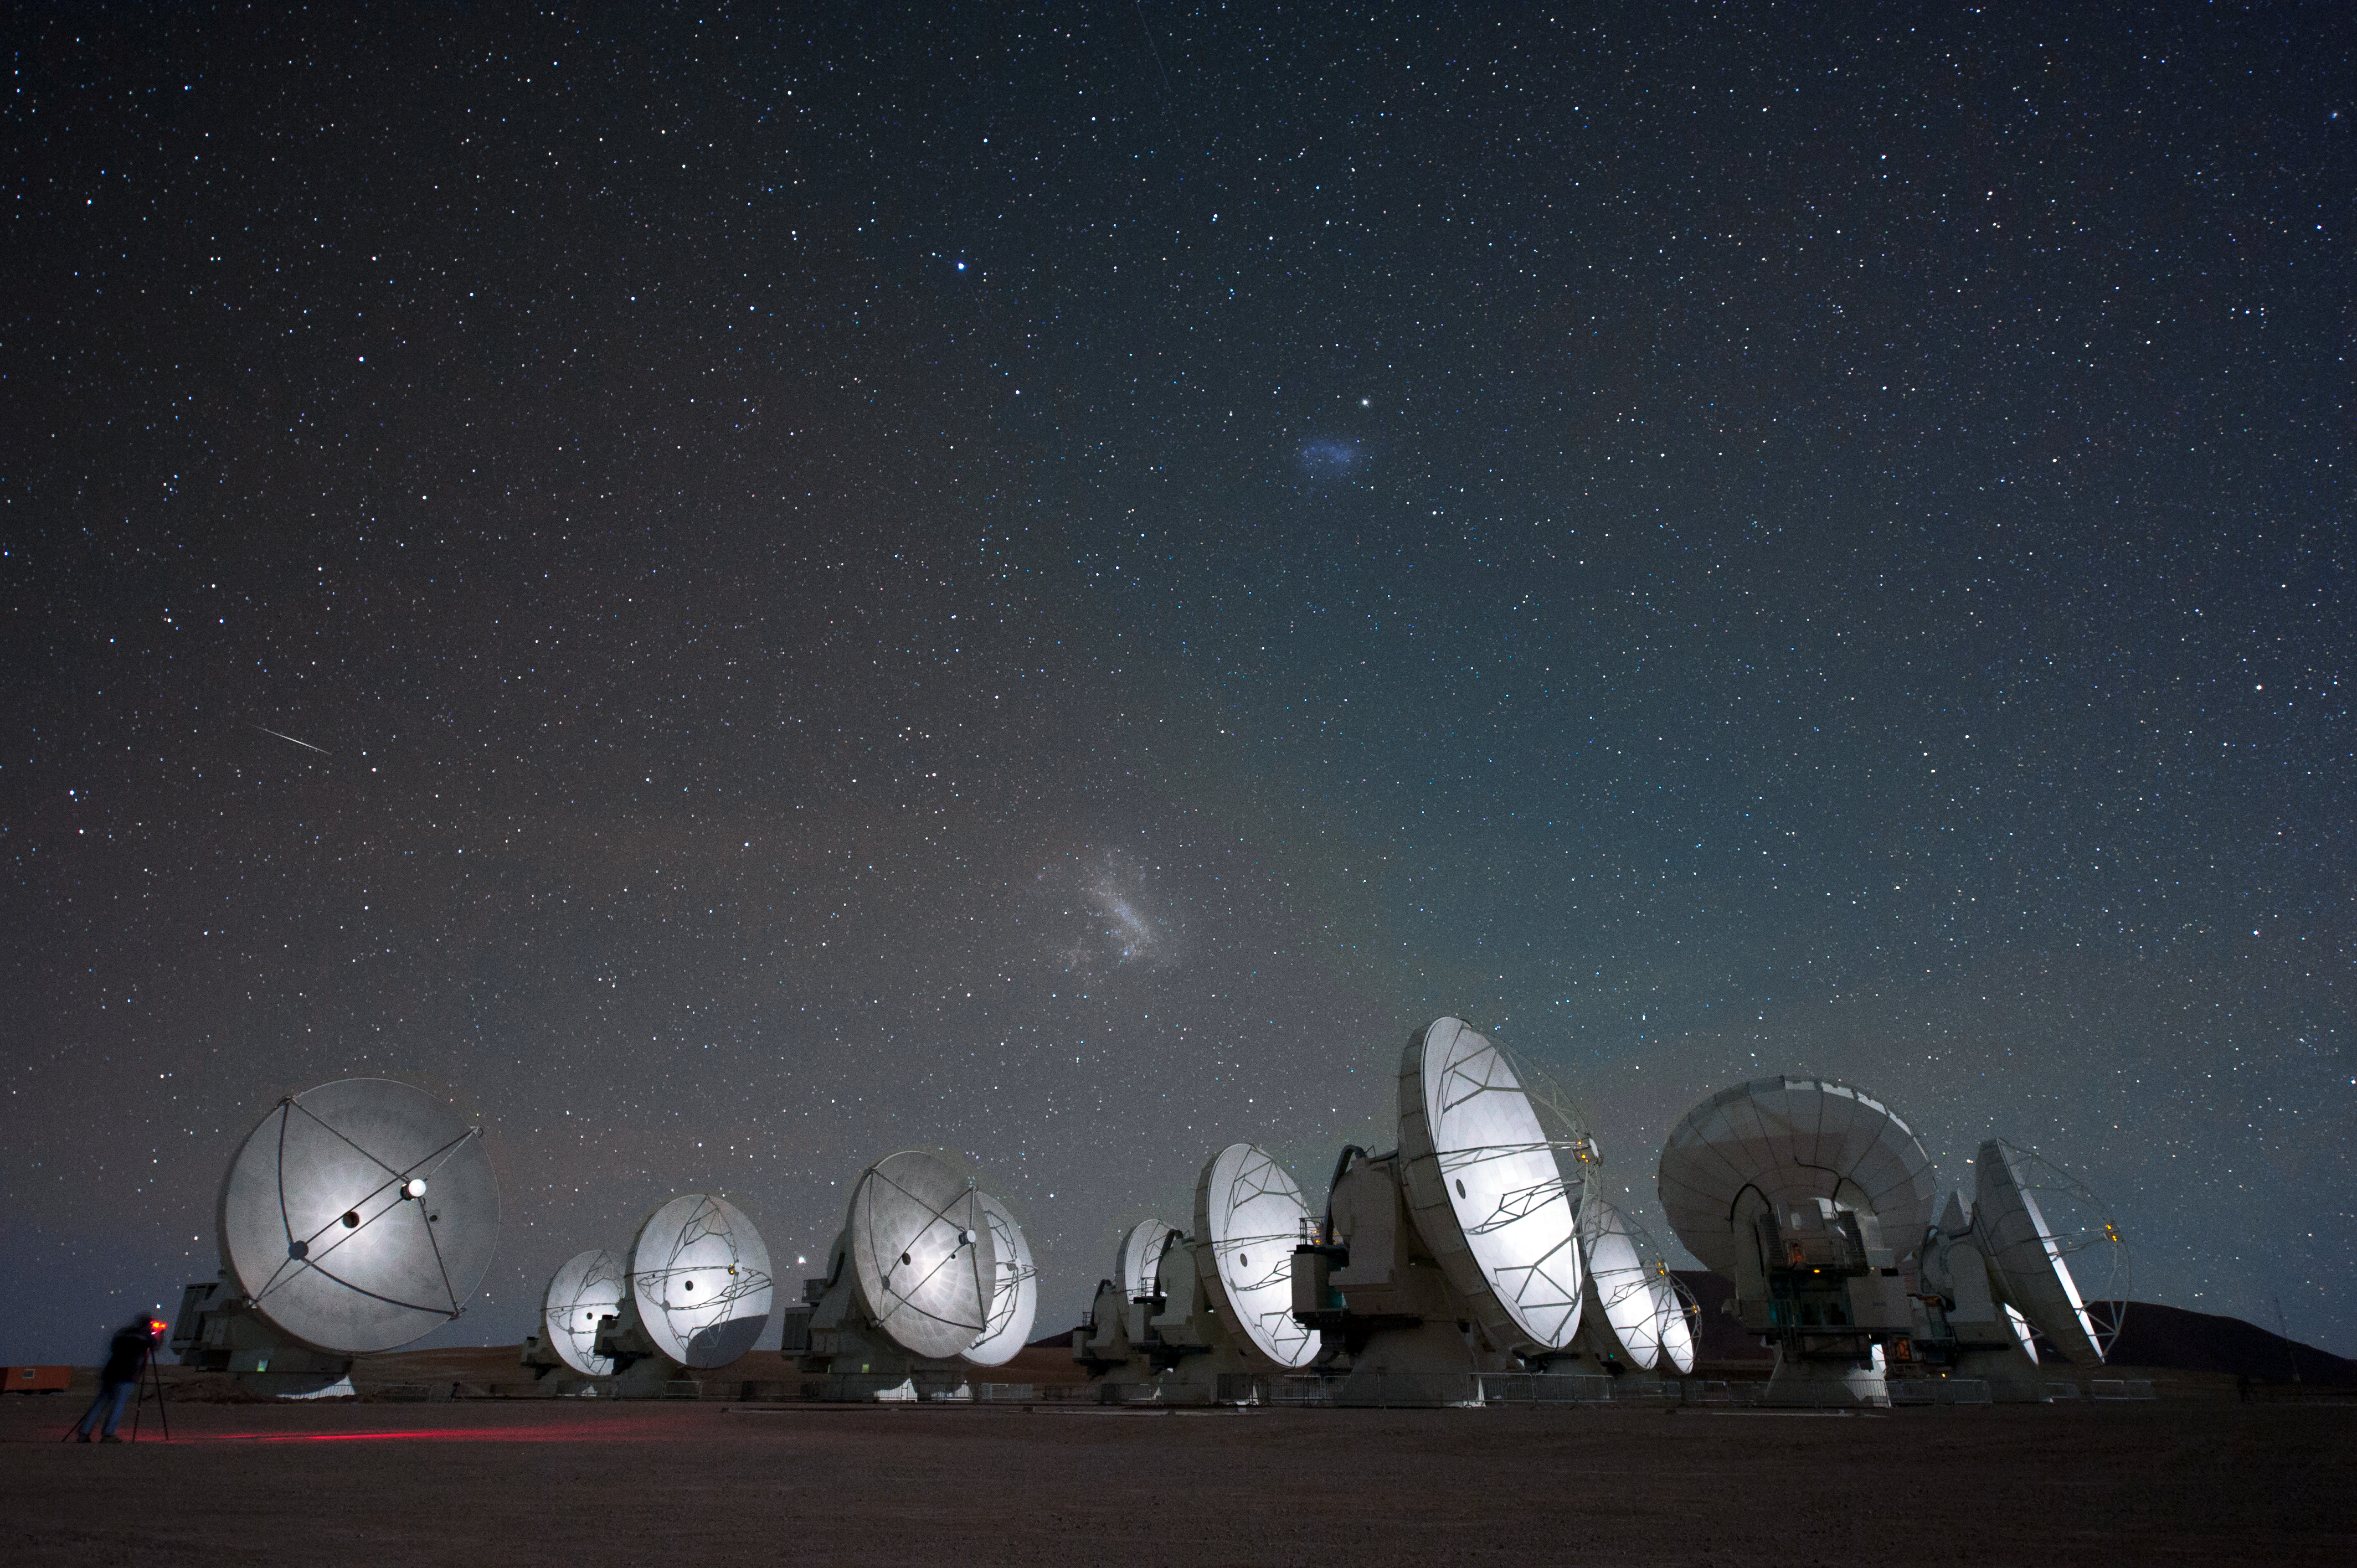

Revealing a hidden Universe

Different types of telescope allow astronomers to observe using all walvelengths of the electromagnetic spectrum, revealing a hidden Universe. Portrayed here are ALMA antennas, under a starry sky displaying the Magellanic Clouds.

Credit: ESO/C. Malin